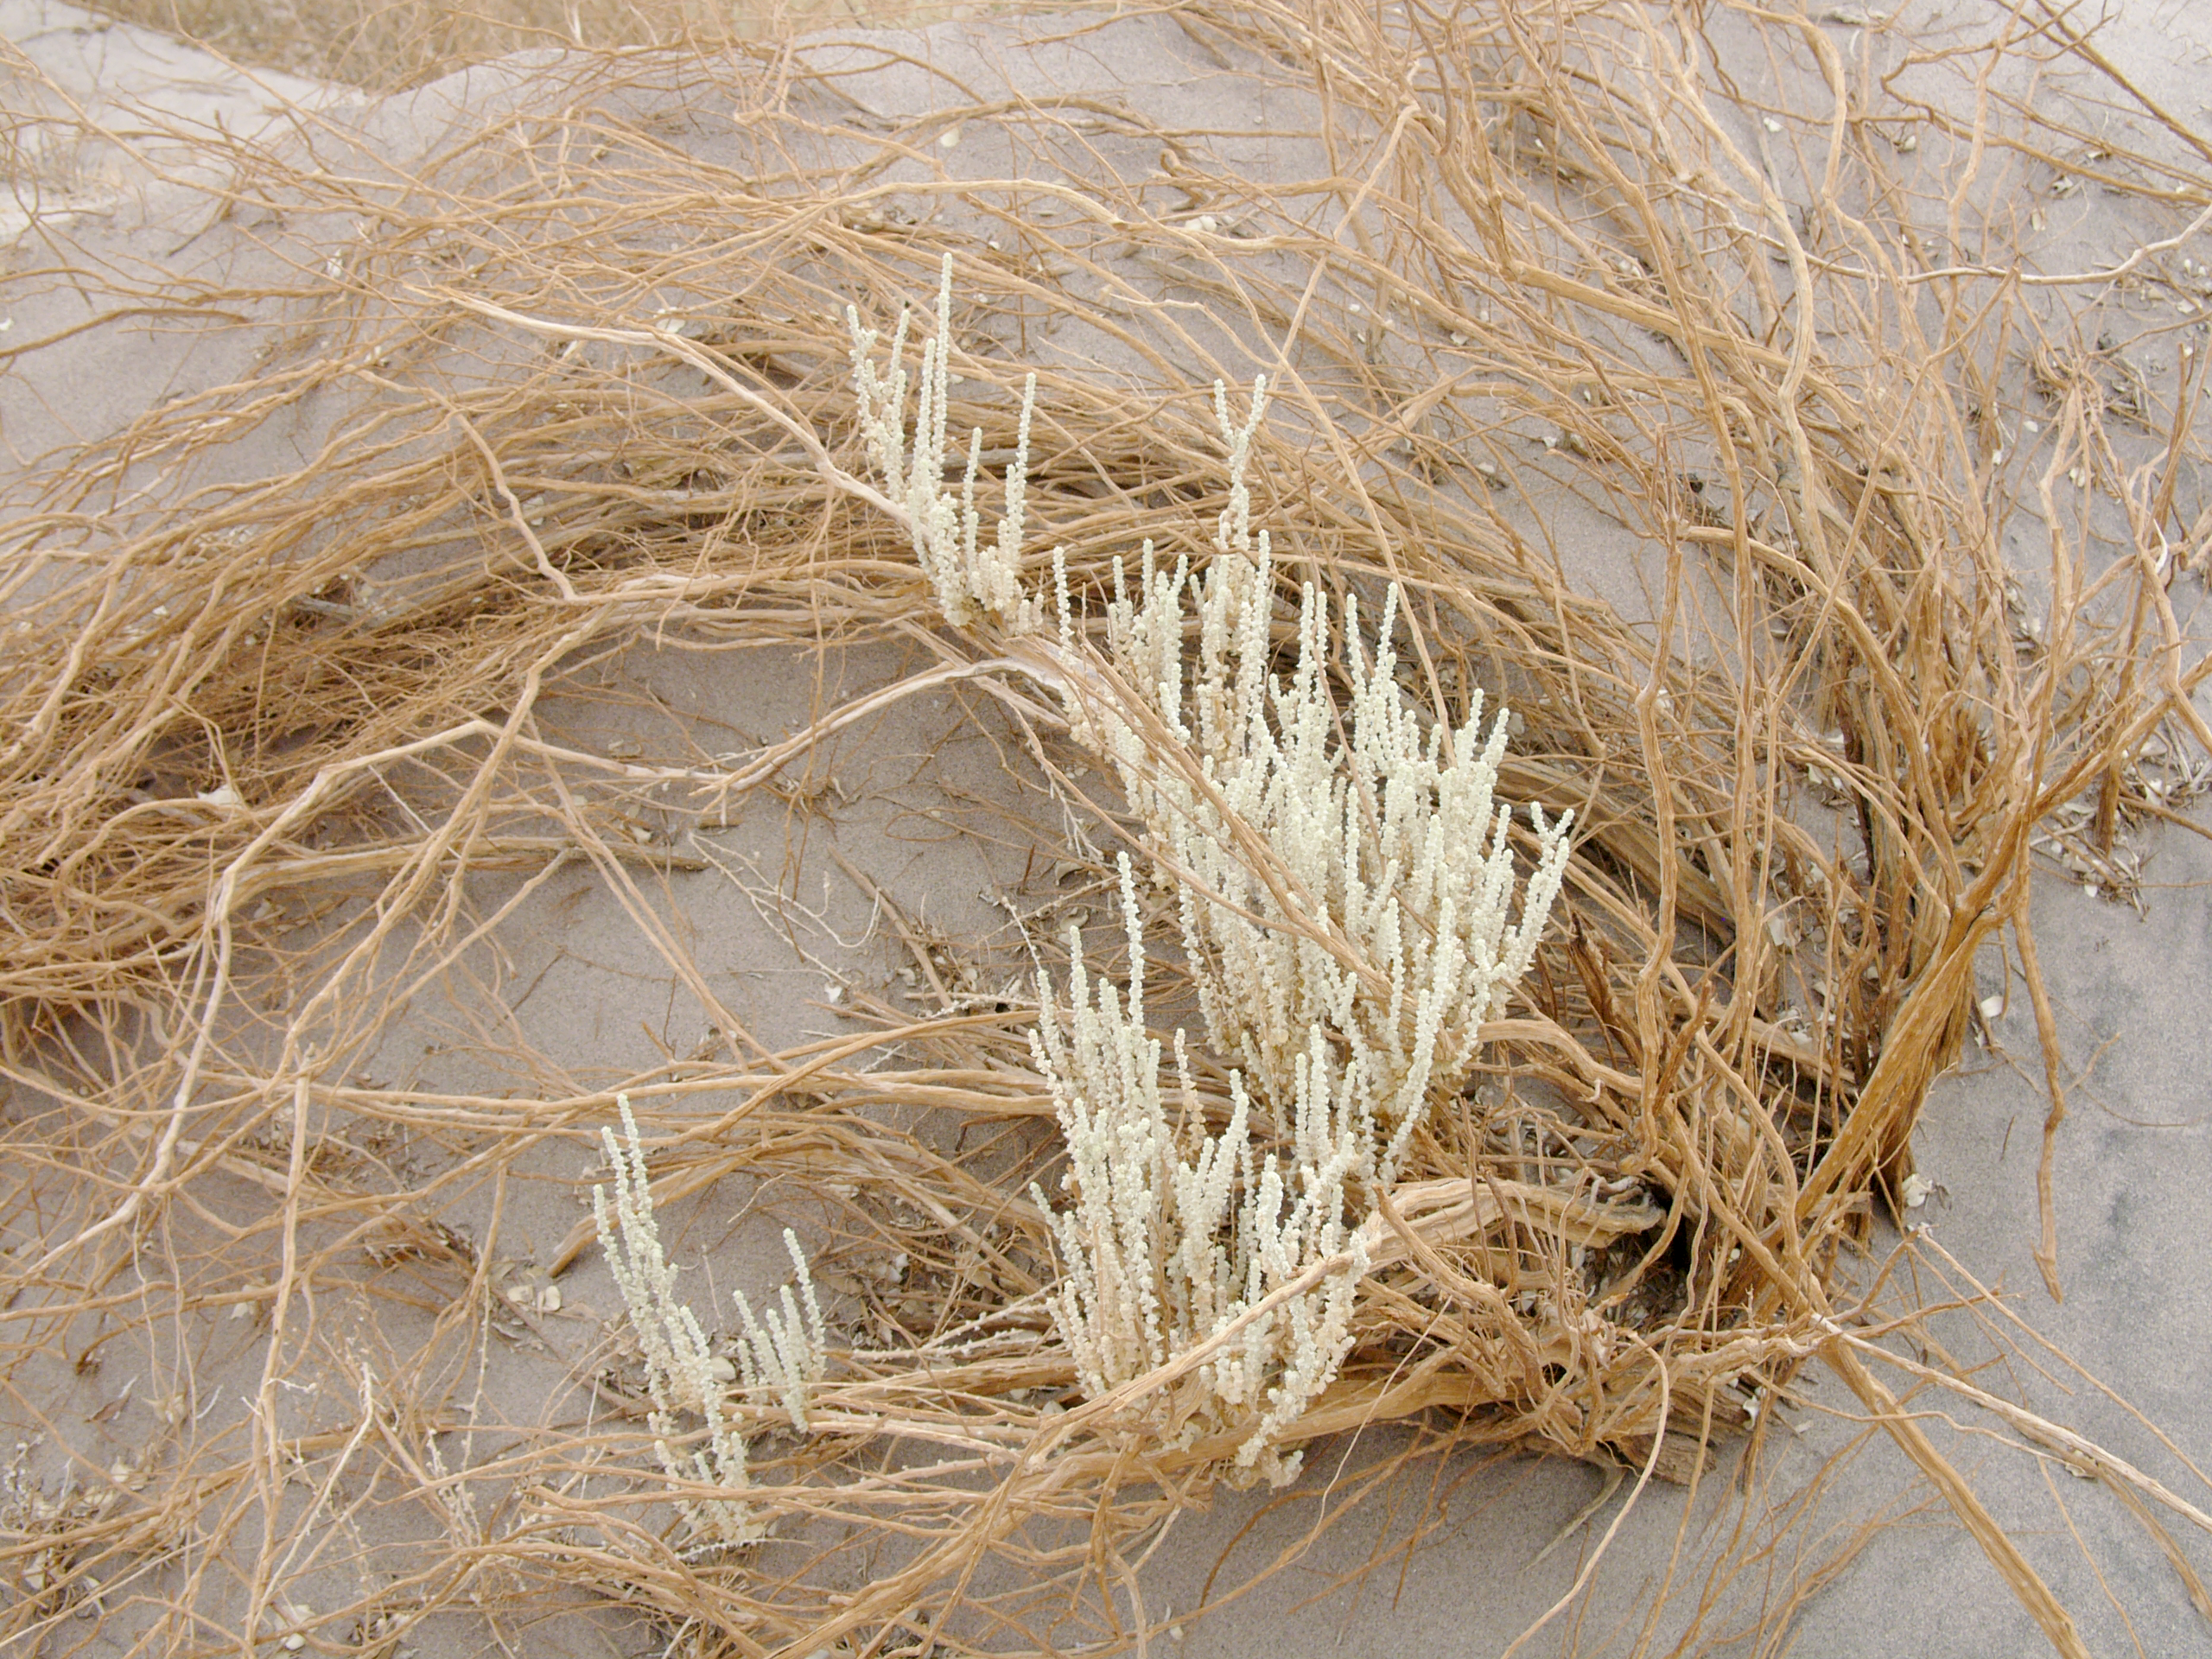

Plants in the desert

A hint of life in the Chilean desert. This plant is typical of the natural environment around the ALMA site. This picture was obtained in August 2004.

Credit: ESO